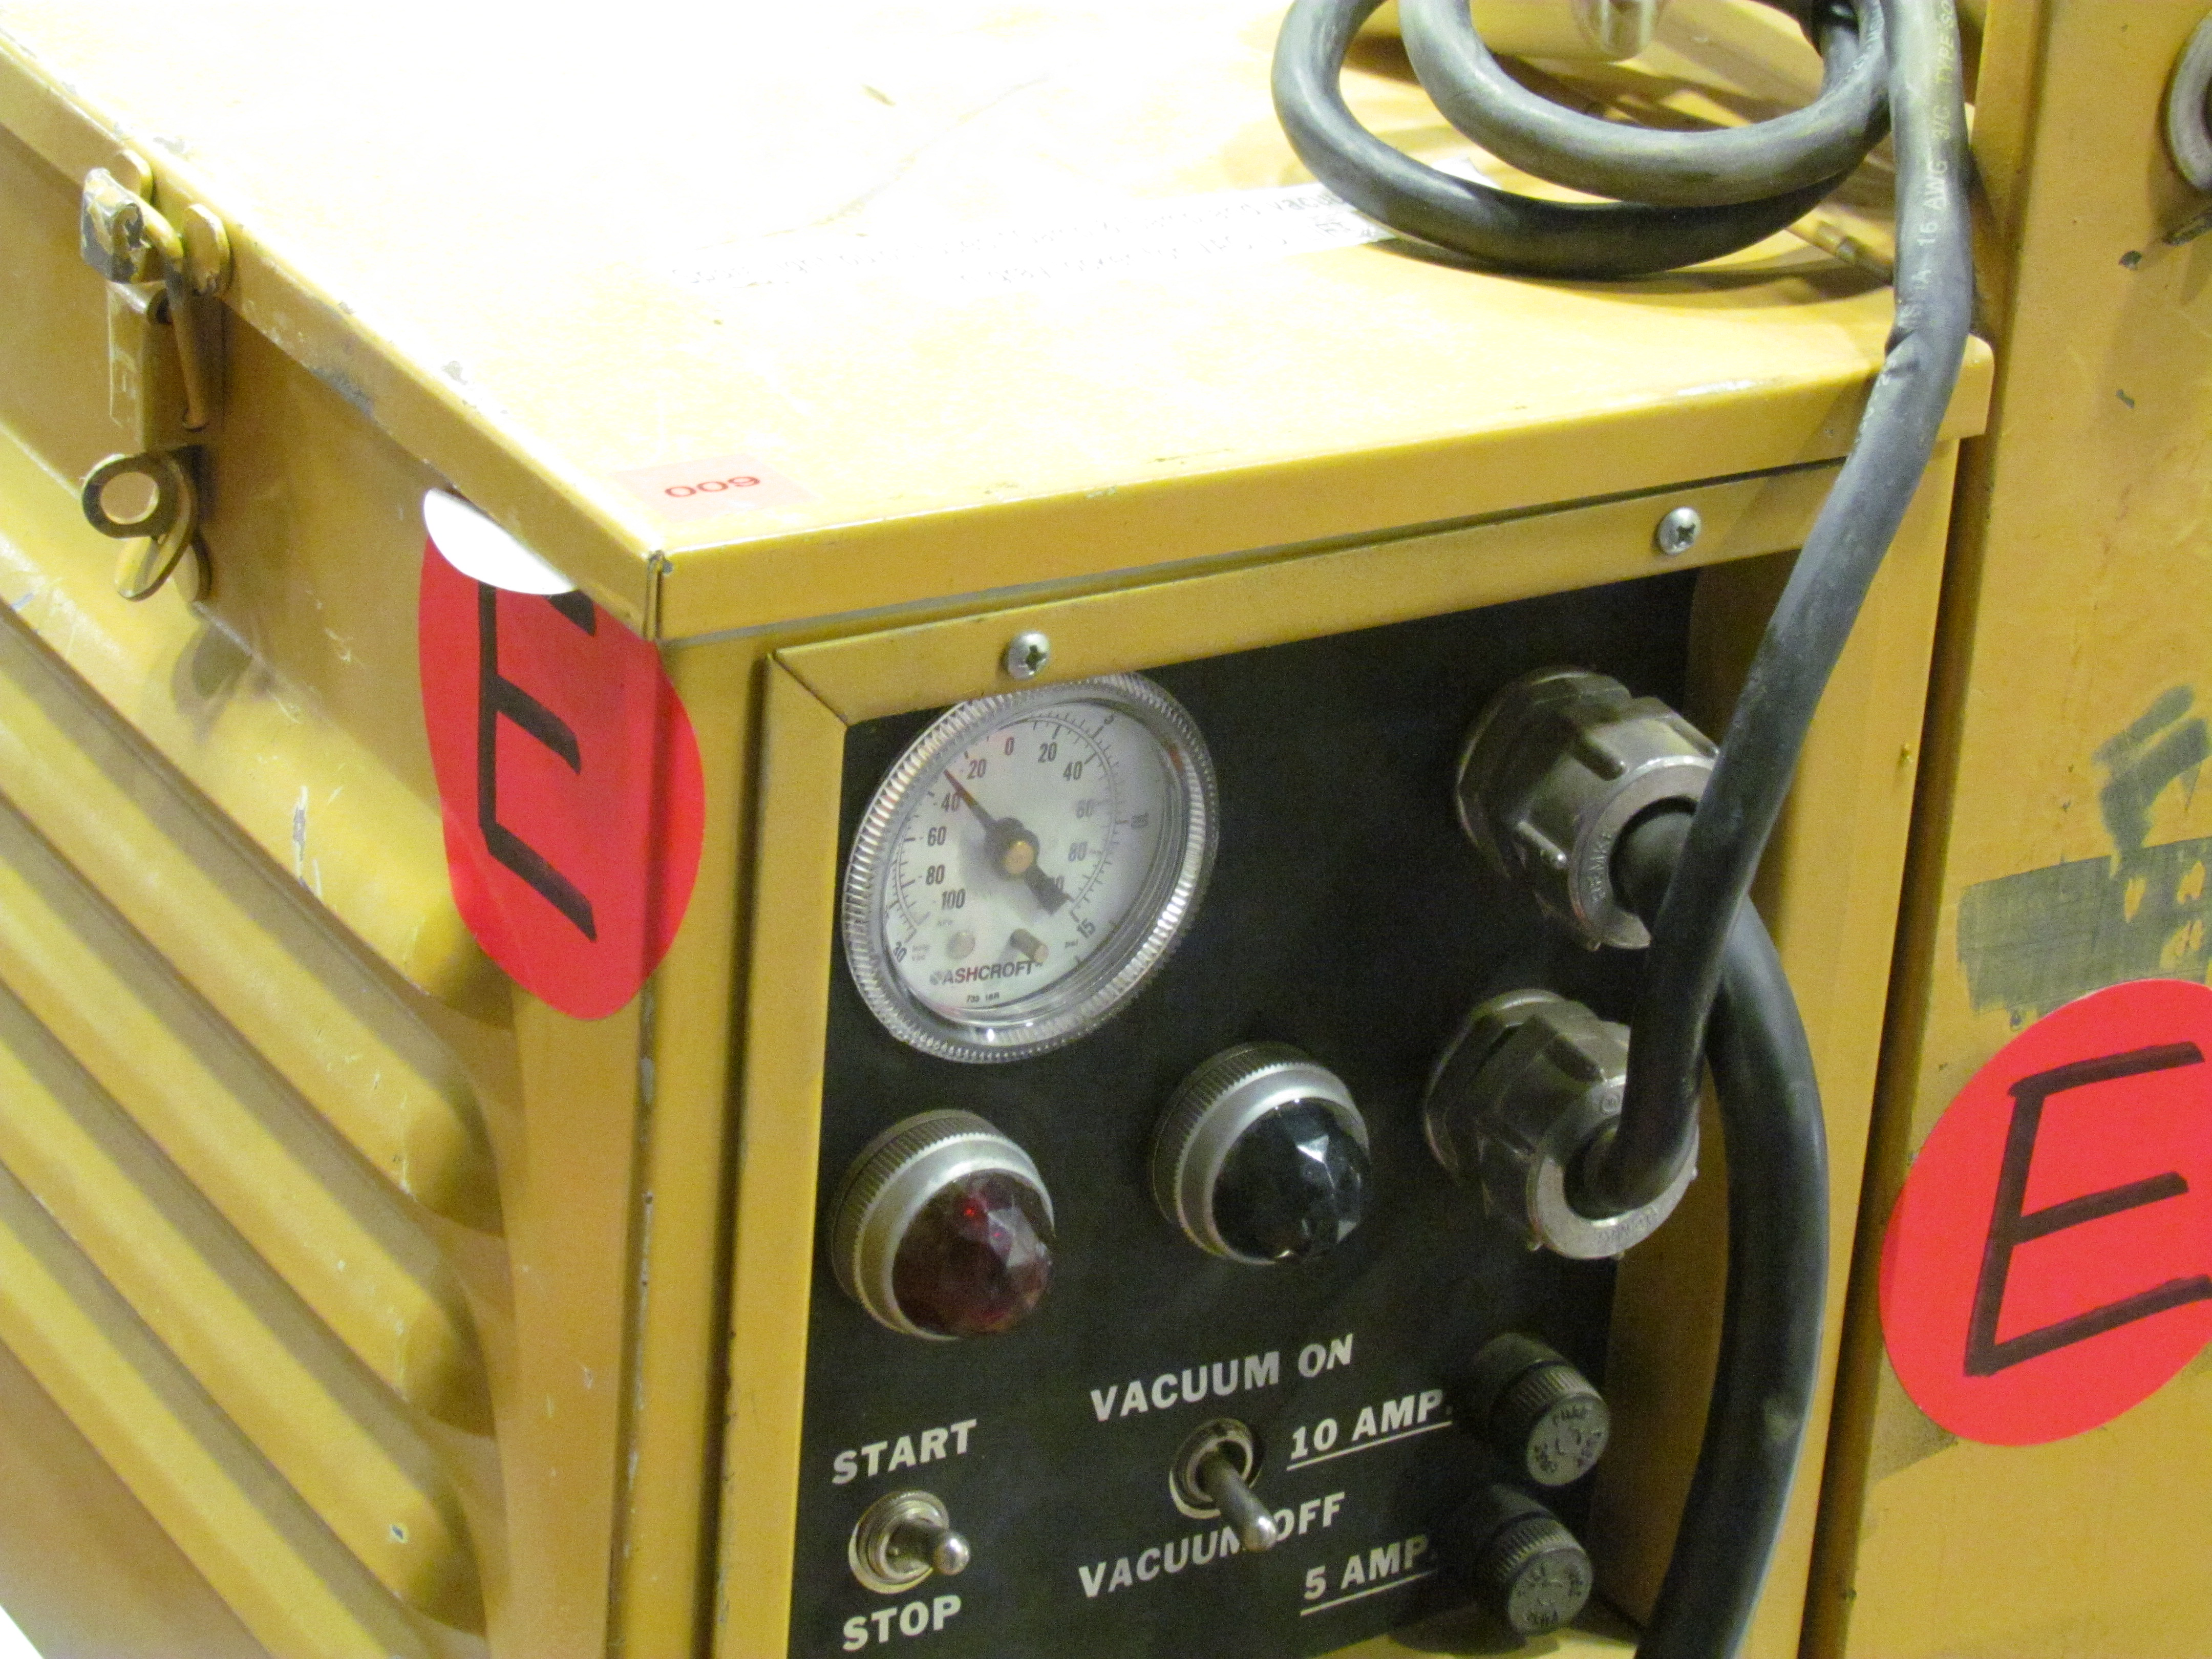

M1M3 Lifted from Polishing Cell to Box

The Primary/Tertiary Mirror is lifted from the polishing cell to its box. The lifter is supported by the crane above the Mirror with 54 vacuum pads on the Mirror. The pumps connecting the pads (the yellow boxes on the lifter) create a vacuum under each pad and secure the Mirror to the lifter. The bottom covers of the box are then removed so technicians can attach the Mirror's hard points, the gold-tone fixtures under the Mirror, to the blue supporting fixtures of the box.

Credit: Rubin Observatory/NSF/AURA